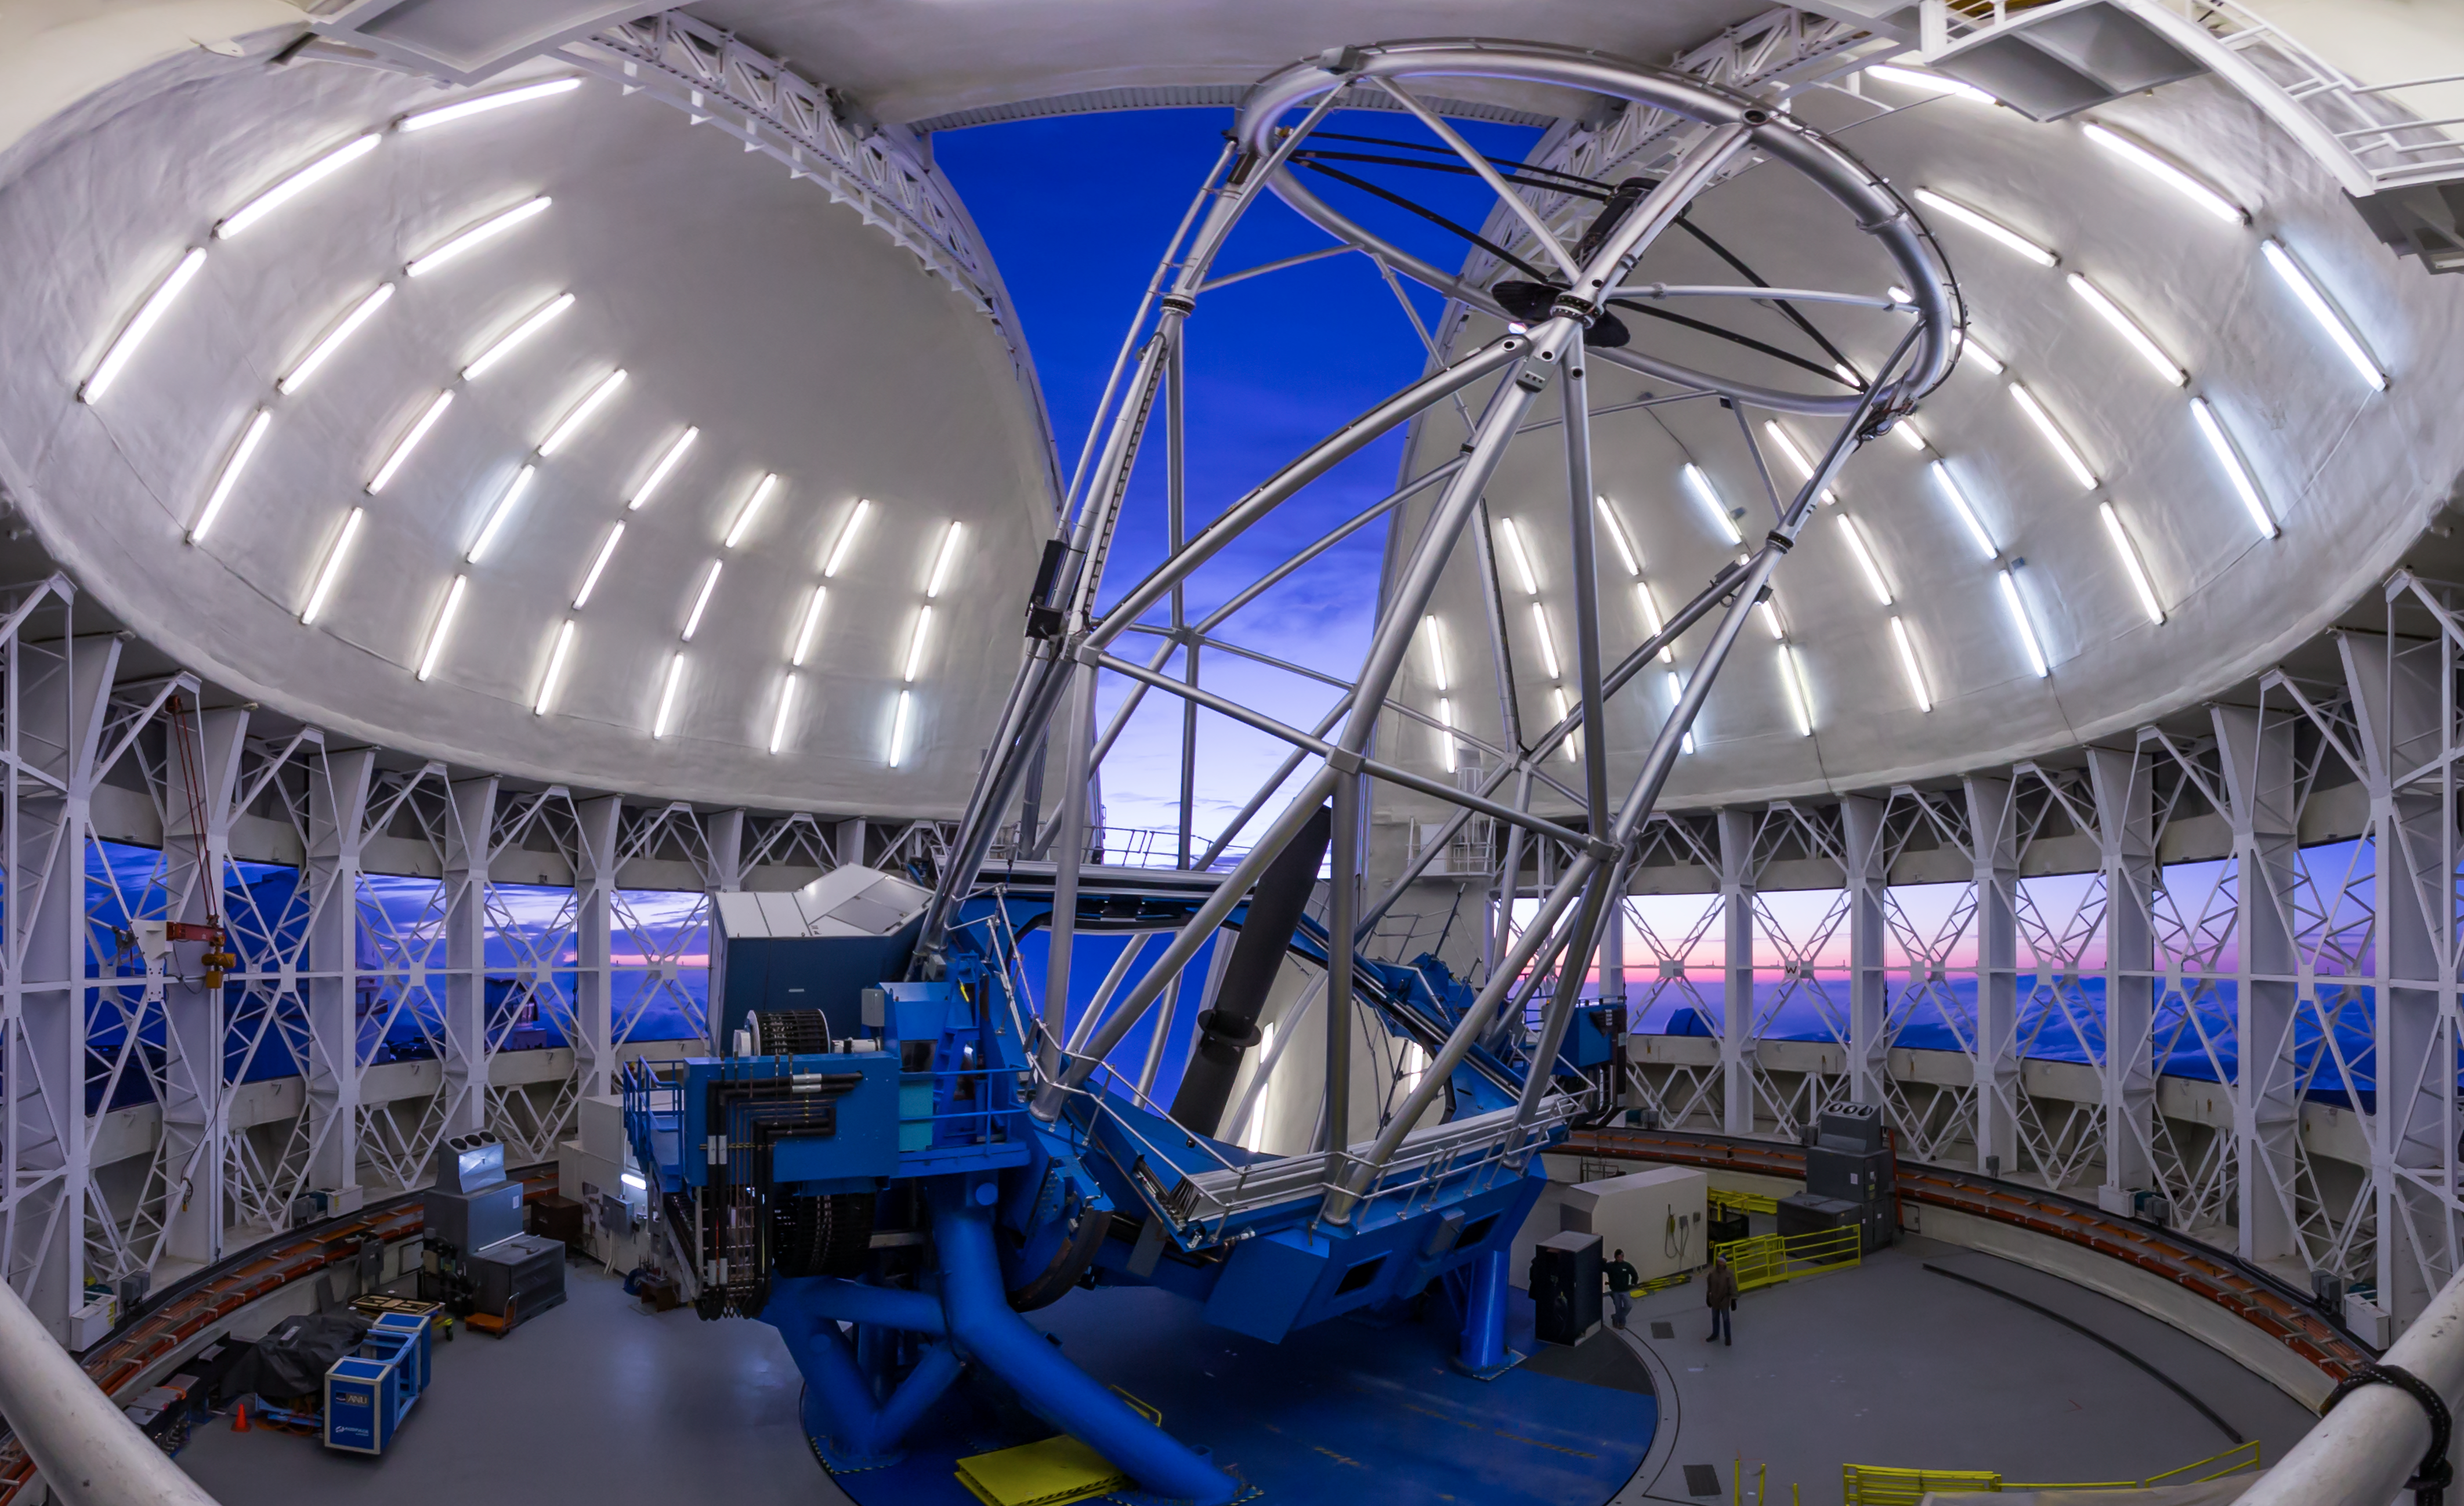

Gemini North Sunset Mirror Panorama

The 8-meter Frederick C. Gillett Gemini North telescope is located near the summit of Hawai‘i’s Maunakea — a long dormant volcano rising 4,214 meters into the dry, stable air of the North Pacific. Gemini North was designed and built, in part, to provide the best image quality possible from the ground for telescopes of its size. Four significant features help the telescope achieve this goal: (1) An ~20-centimeter-thin primary mirror on a bed of 120 hydraulic actuators; (2) a 1-meter-diameter secondary mirror capable of rapid tip-tilt corrective motions; (3) vents on the cylindrical walls to provide a smooth flow of air above the primary mirror, and to regulate the temperature of the air above the mirror to match the outside temperature; and (4) an adaptive optics system which can correct for image blurring caused by atmospheric turbulence. Gemini North and its twin telescope in Chile are the only large telescopes in the world with silver-coated primary mirrors. These special coatings make the telescopes excel in a wide variety of optical and infrared capabilities, allowing astronomers in the Gemini Partnership to explore the Universe in unprecedented depth and detail.

Credit: International Gemini Observatory/NOIRLab/NSF/AURA/J. Pollard